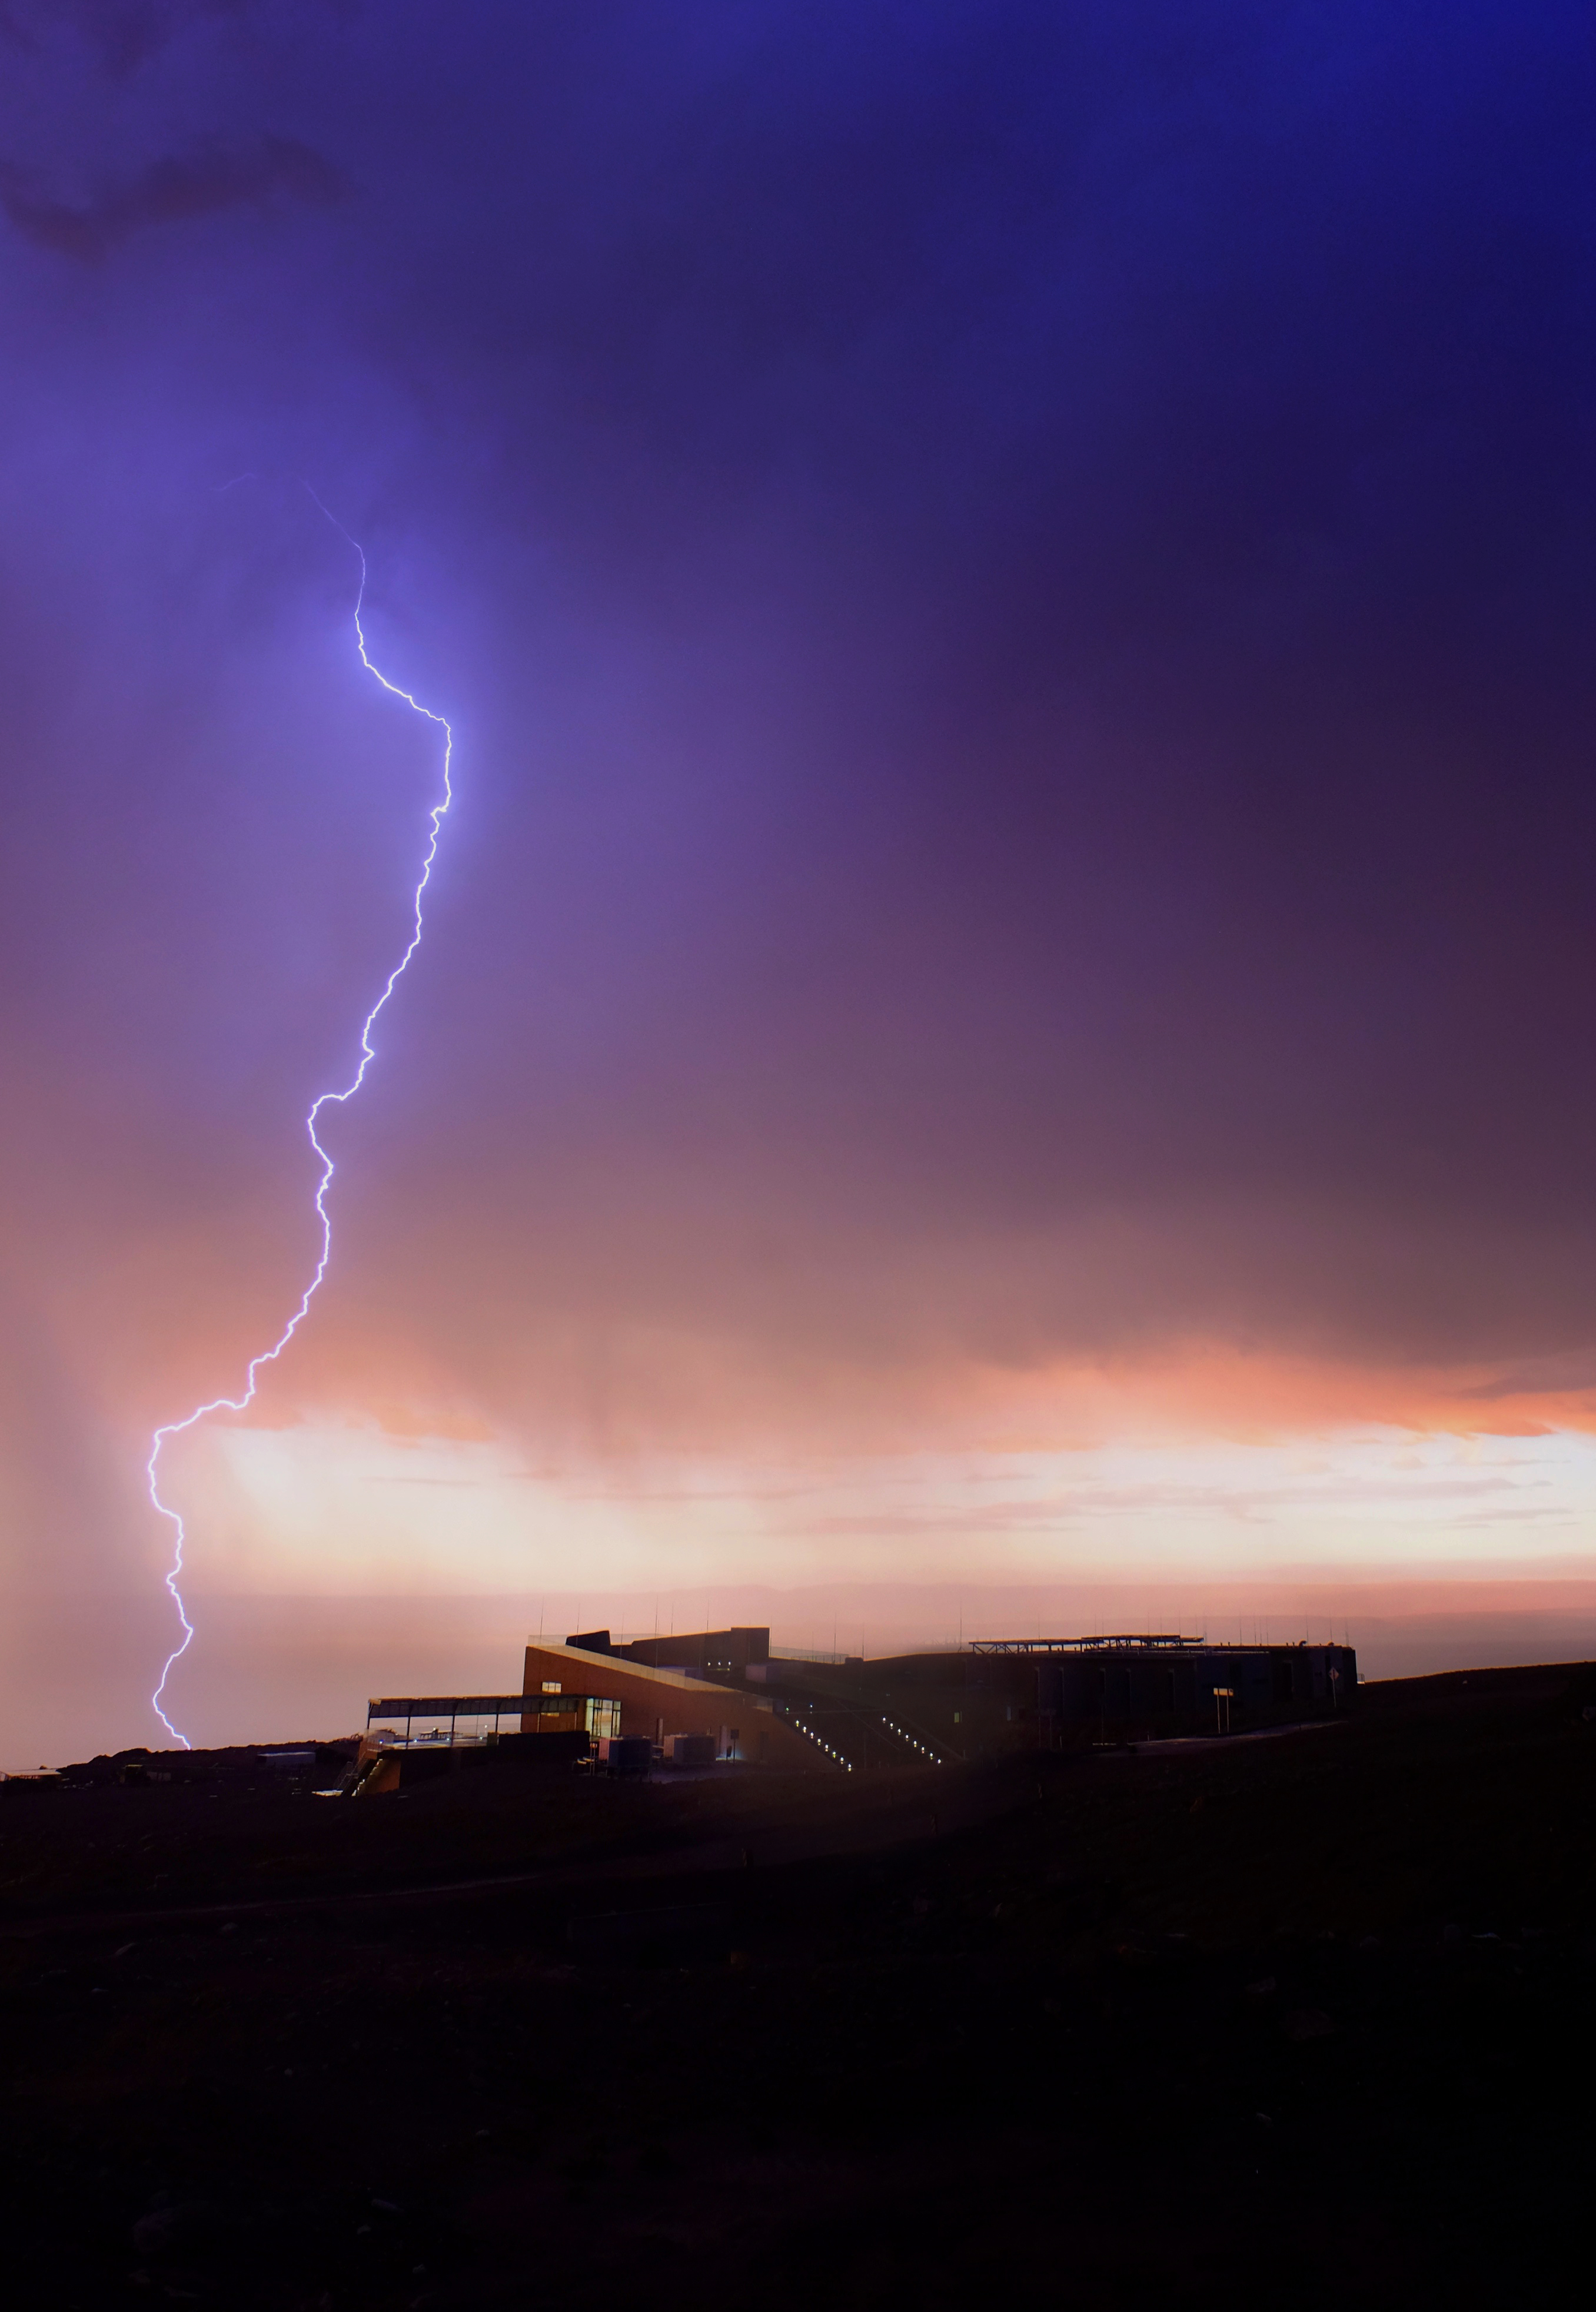

Thunderstorms in ALMA

Thunderstorms in ALMA during the so-called Altiplanic winter which takes place from December to March each year.

Credit: Ralph Bennett - ALMA (ESO/NAOJ/NRAO)